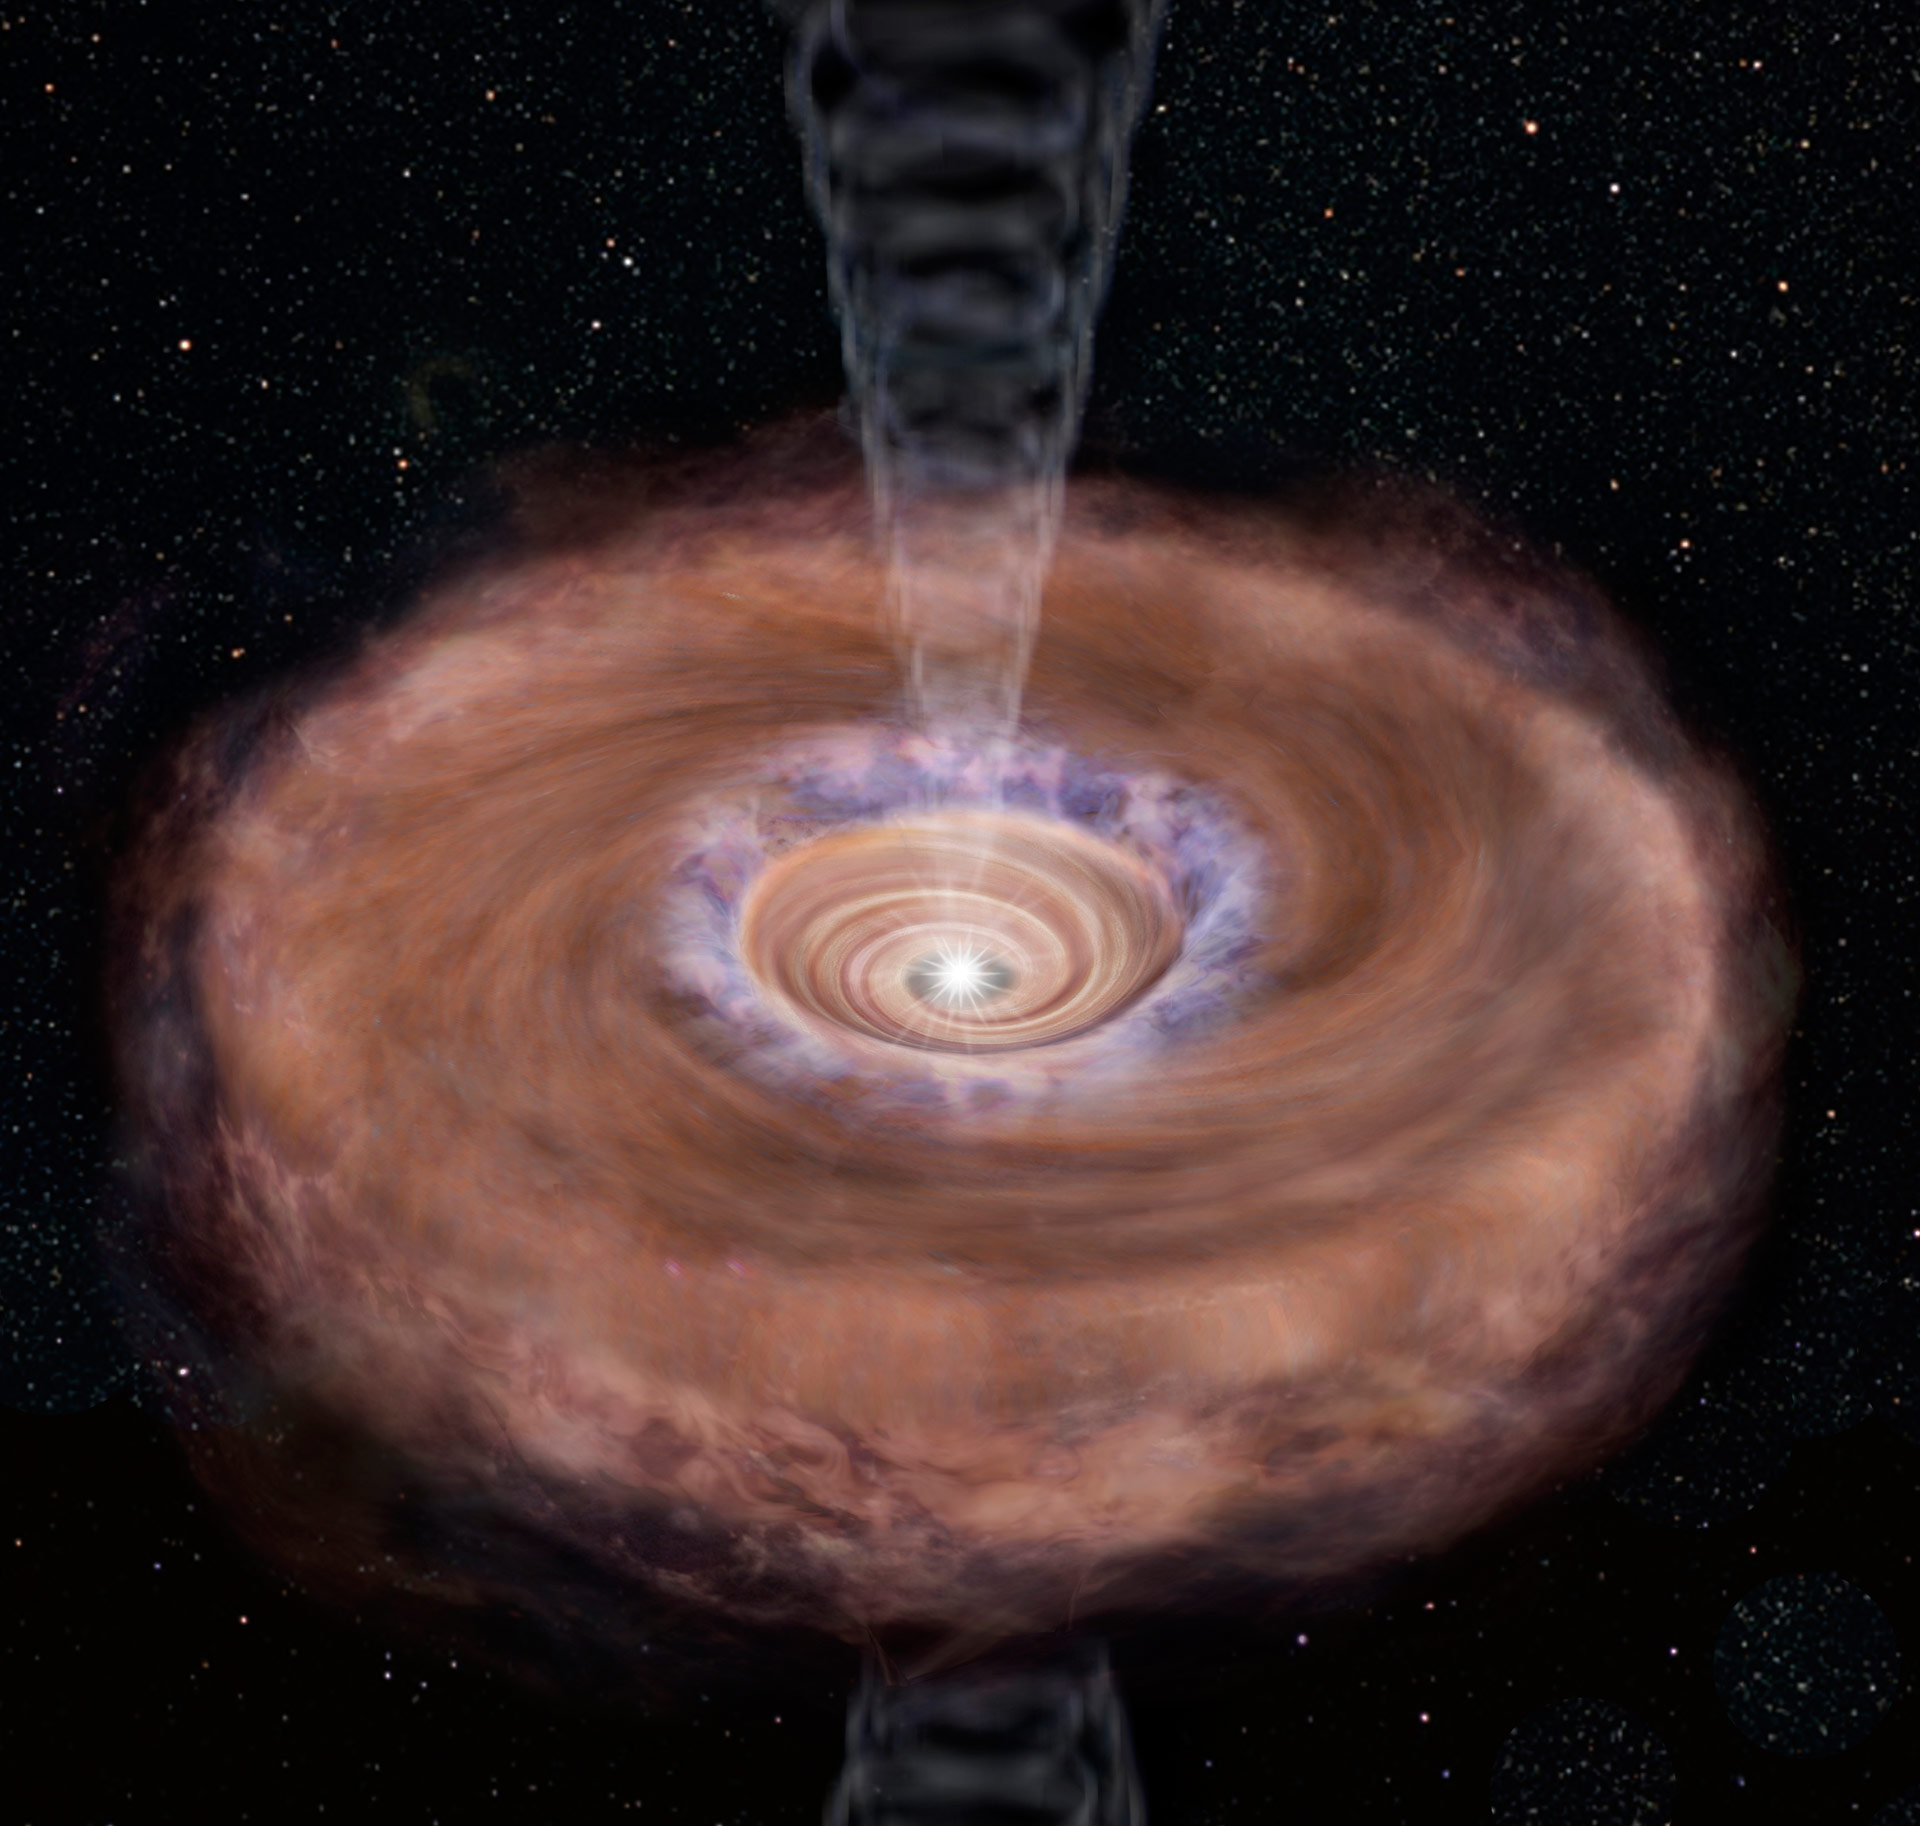

The young protostar L1527 in the Taurus molecular cloud - Artistic representation

Illustration of rotating-infalling gas toward a protostar. The abundance of sulfermonooxcyde is enhanced at the outer edge (colored blue) of a protoplenatry disk.

Credit: The University of Tokyo